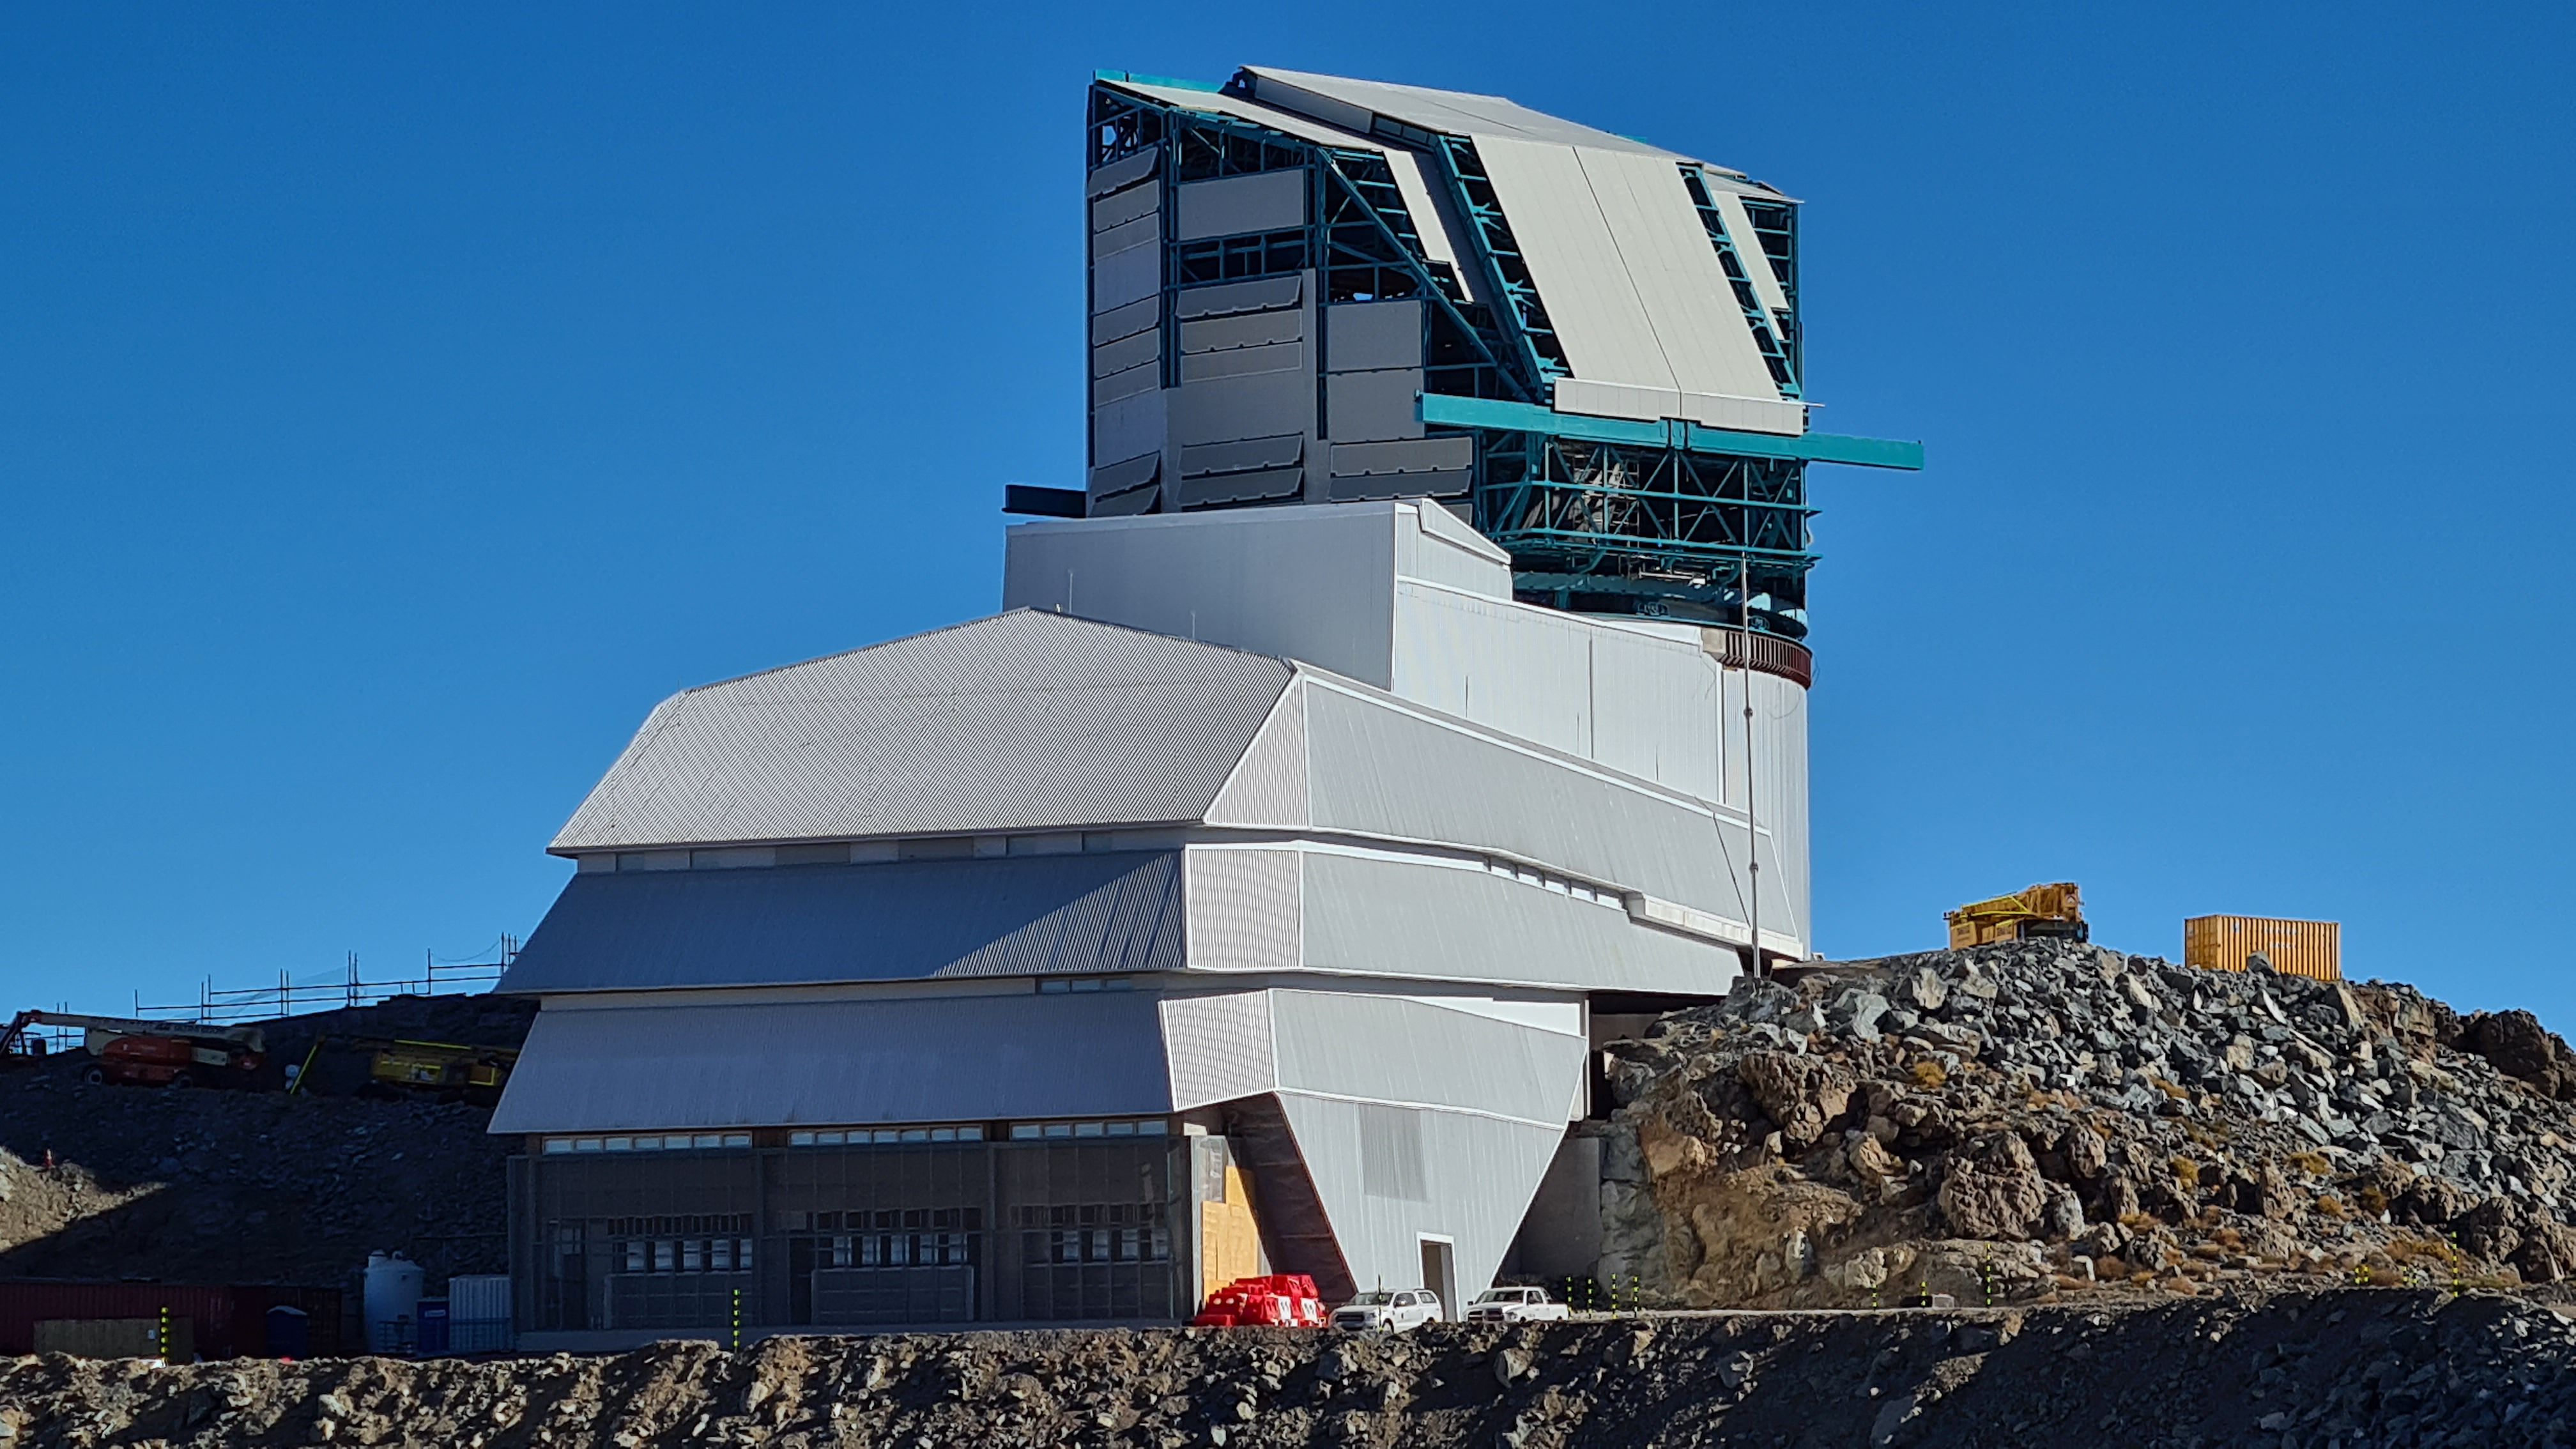

Summit Inspection May 26, 2020

A regular inspection of the Cerro Pachón construction site took place on May 26th. This visit included more work on the Dome and a detailed inspection of Telescope Mount Assembly (TMA) stored materials, as requested by TMA vendor Asturfeito.

Credit: Rubin Observatory/NSF/AURA